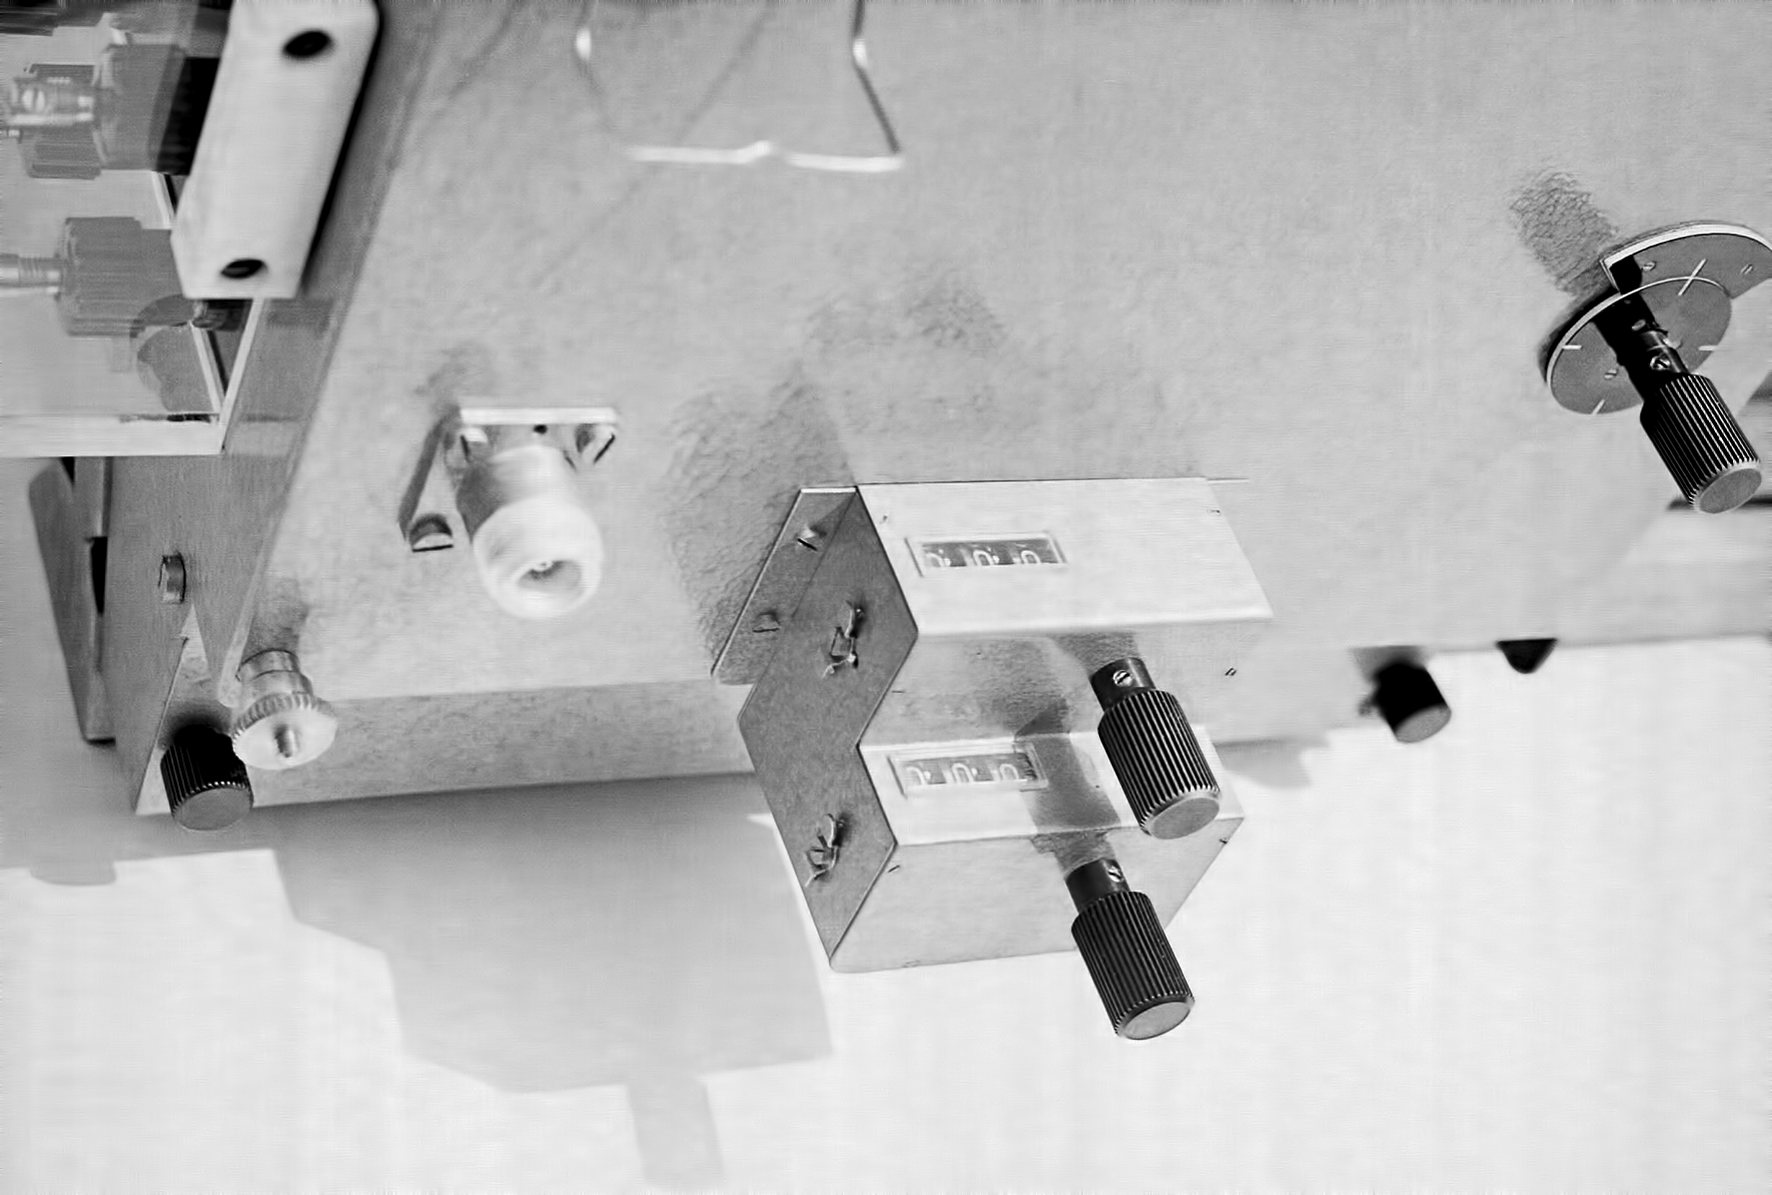

Assembling the ESO 1-metre telescope

The ESO 1-metre telescope was the first telescope installed at the La Silla Observatory, in 1966. It was used until 1994 as a photometric telescope, both in the visible with a single channel photometer, and in the infrared with an InSb photometer and a bolometer. Since 1994 it has been fully dedicated to the DENIS project.

Credit: ESO